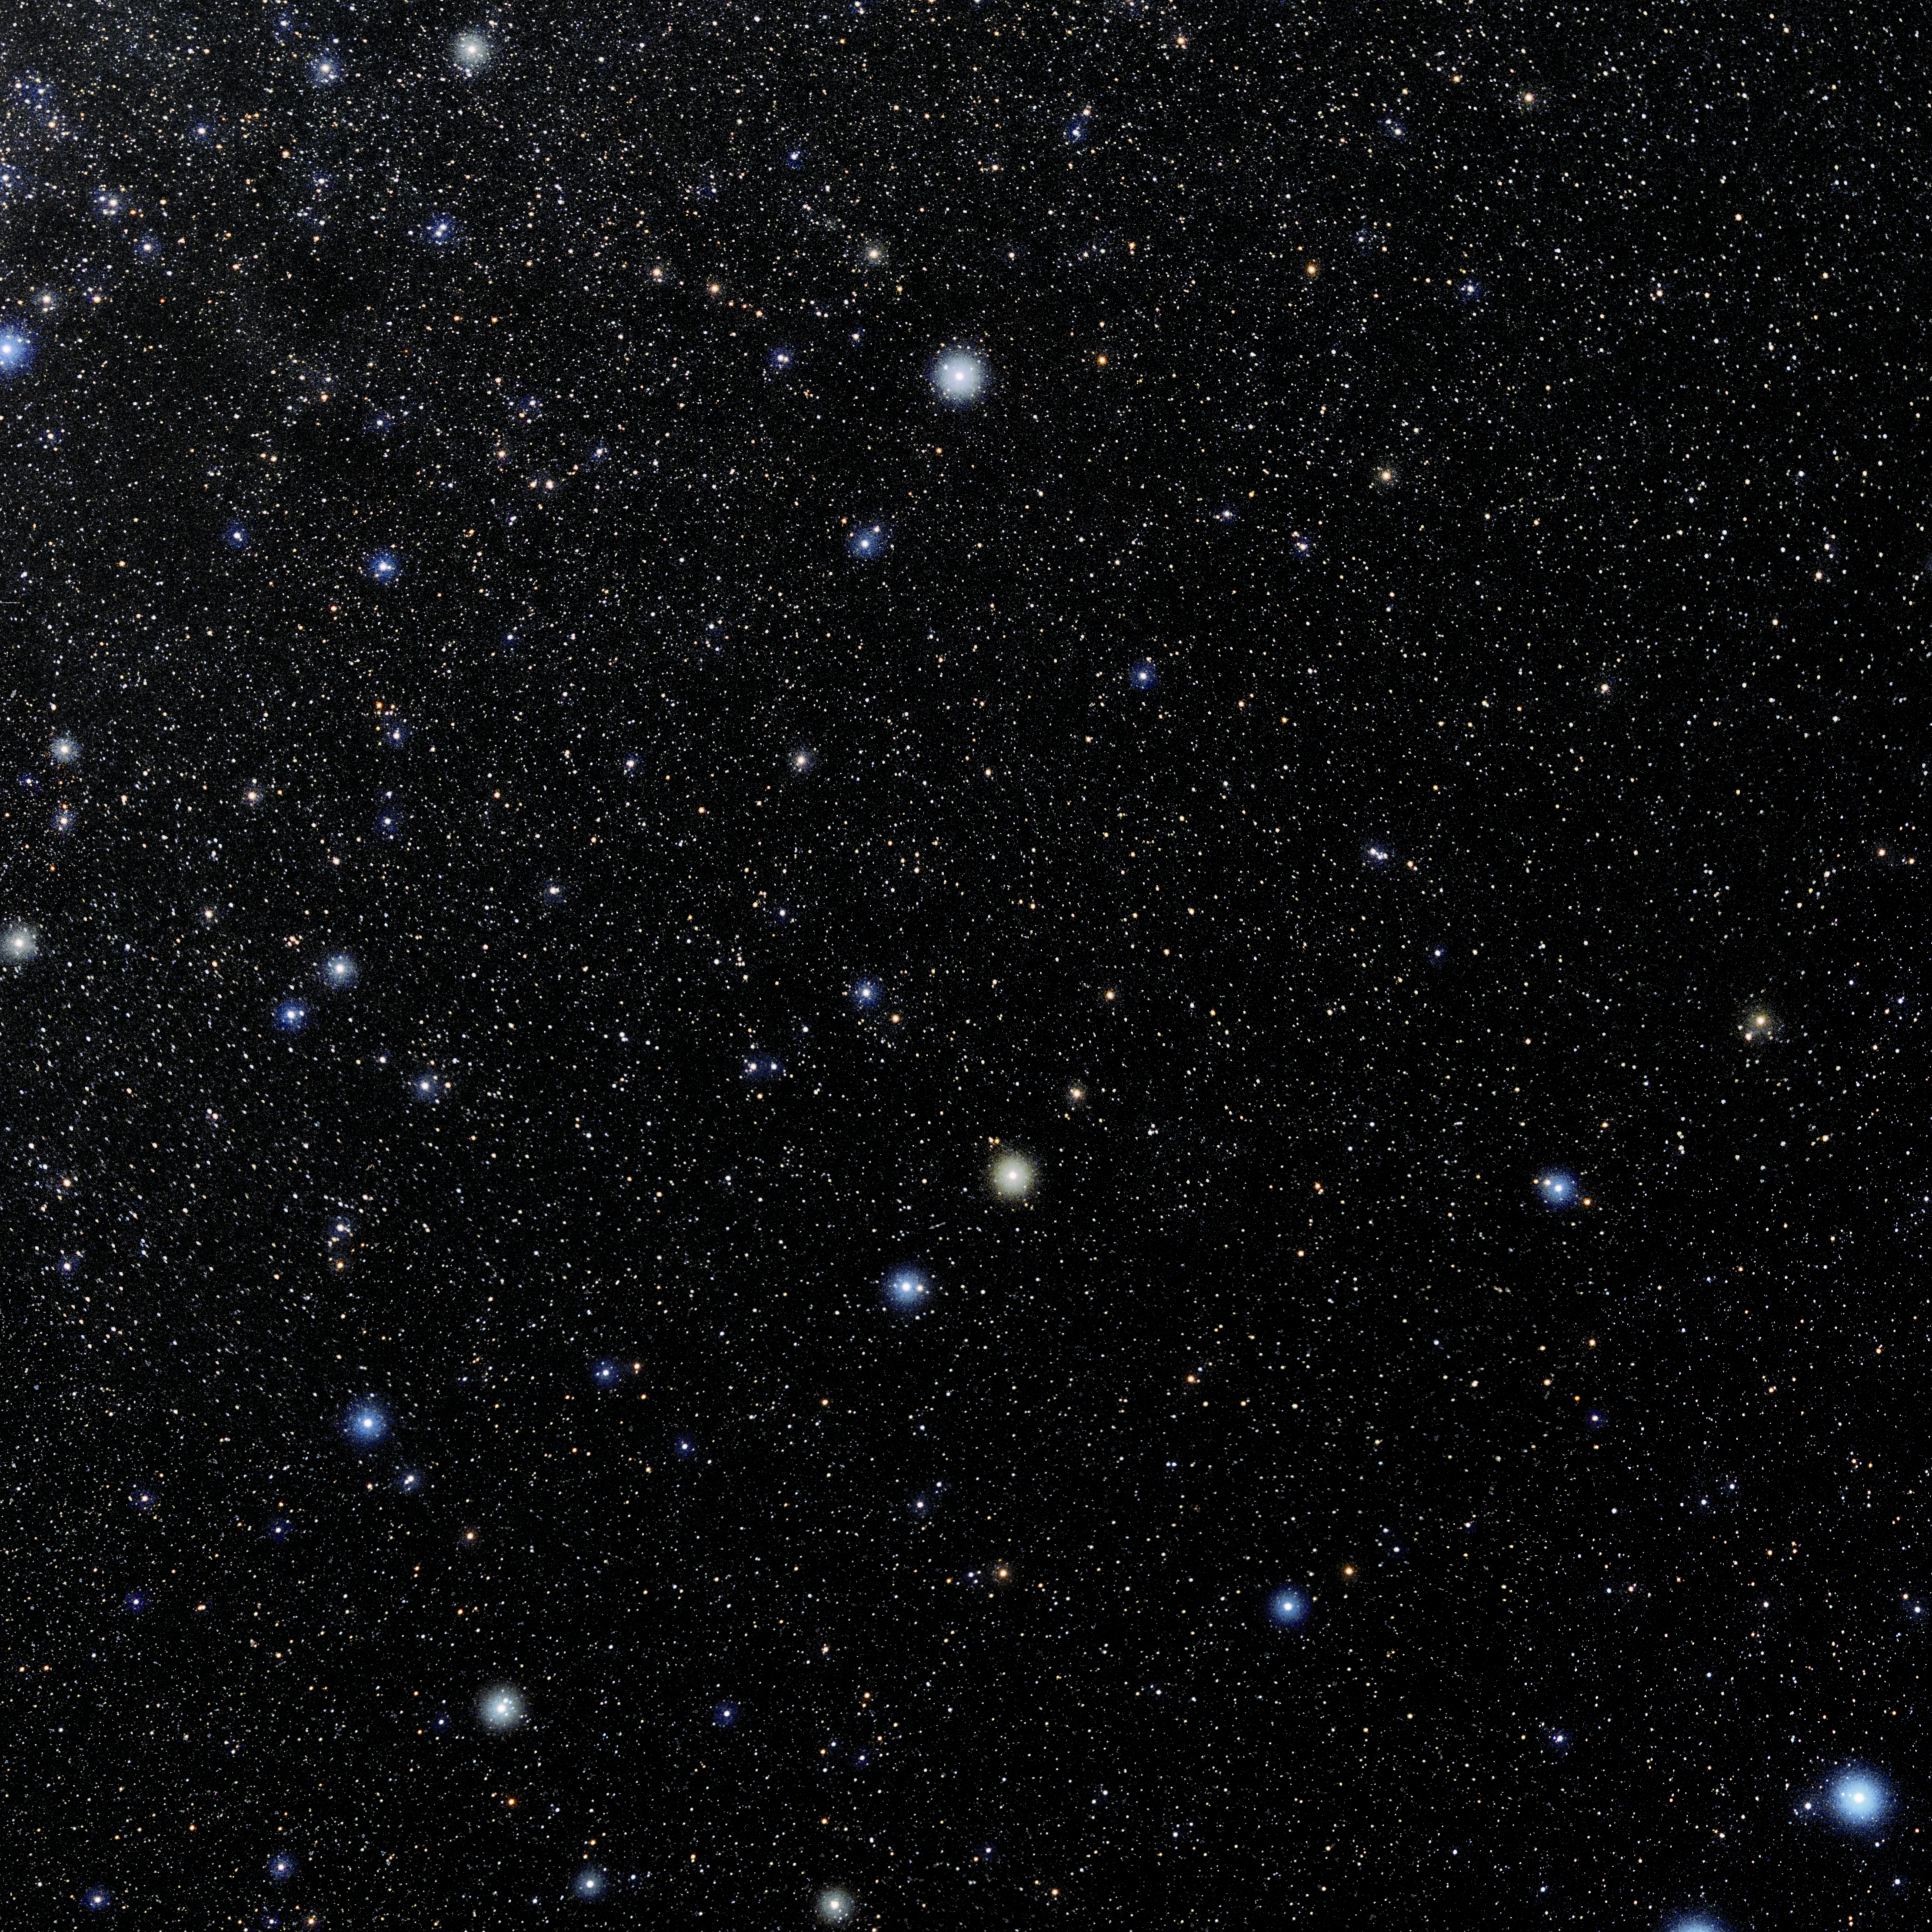

Ursa Minor

Photo of the constellation Ursa Minor produced by NOIRLab in collaboration with Eckhard Slawik, a German astrophotographer. Here is the annotated version.

Credit: E. Slawik/NOIRLab/NSF/AURA/M. Zaman